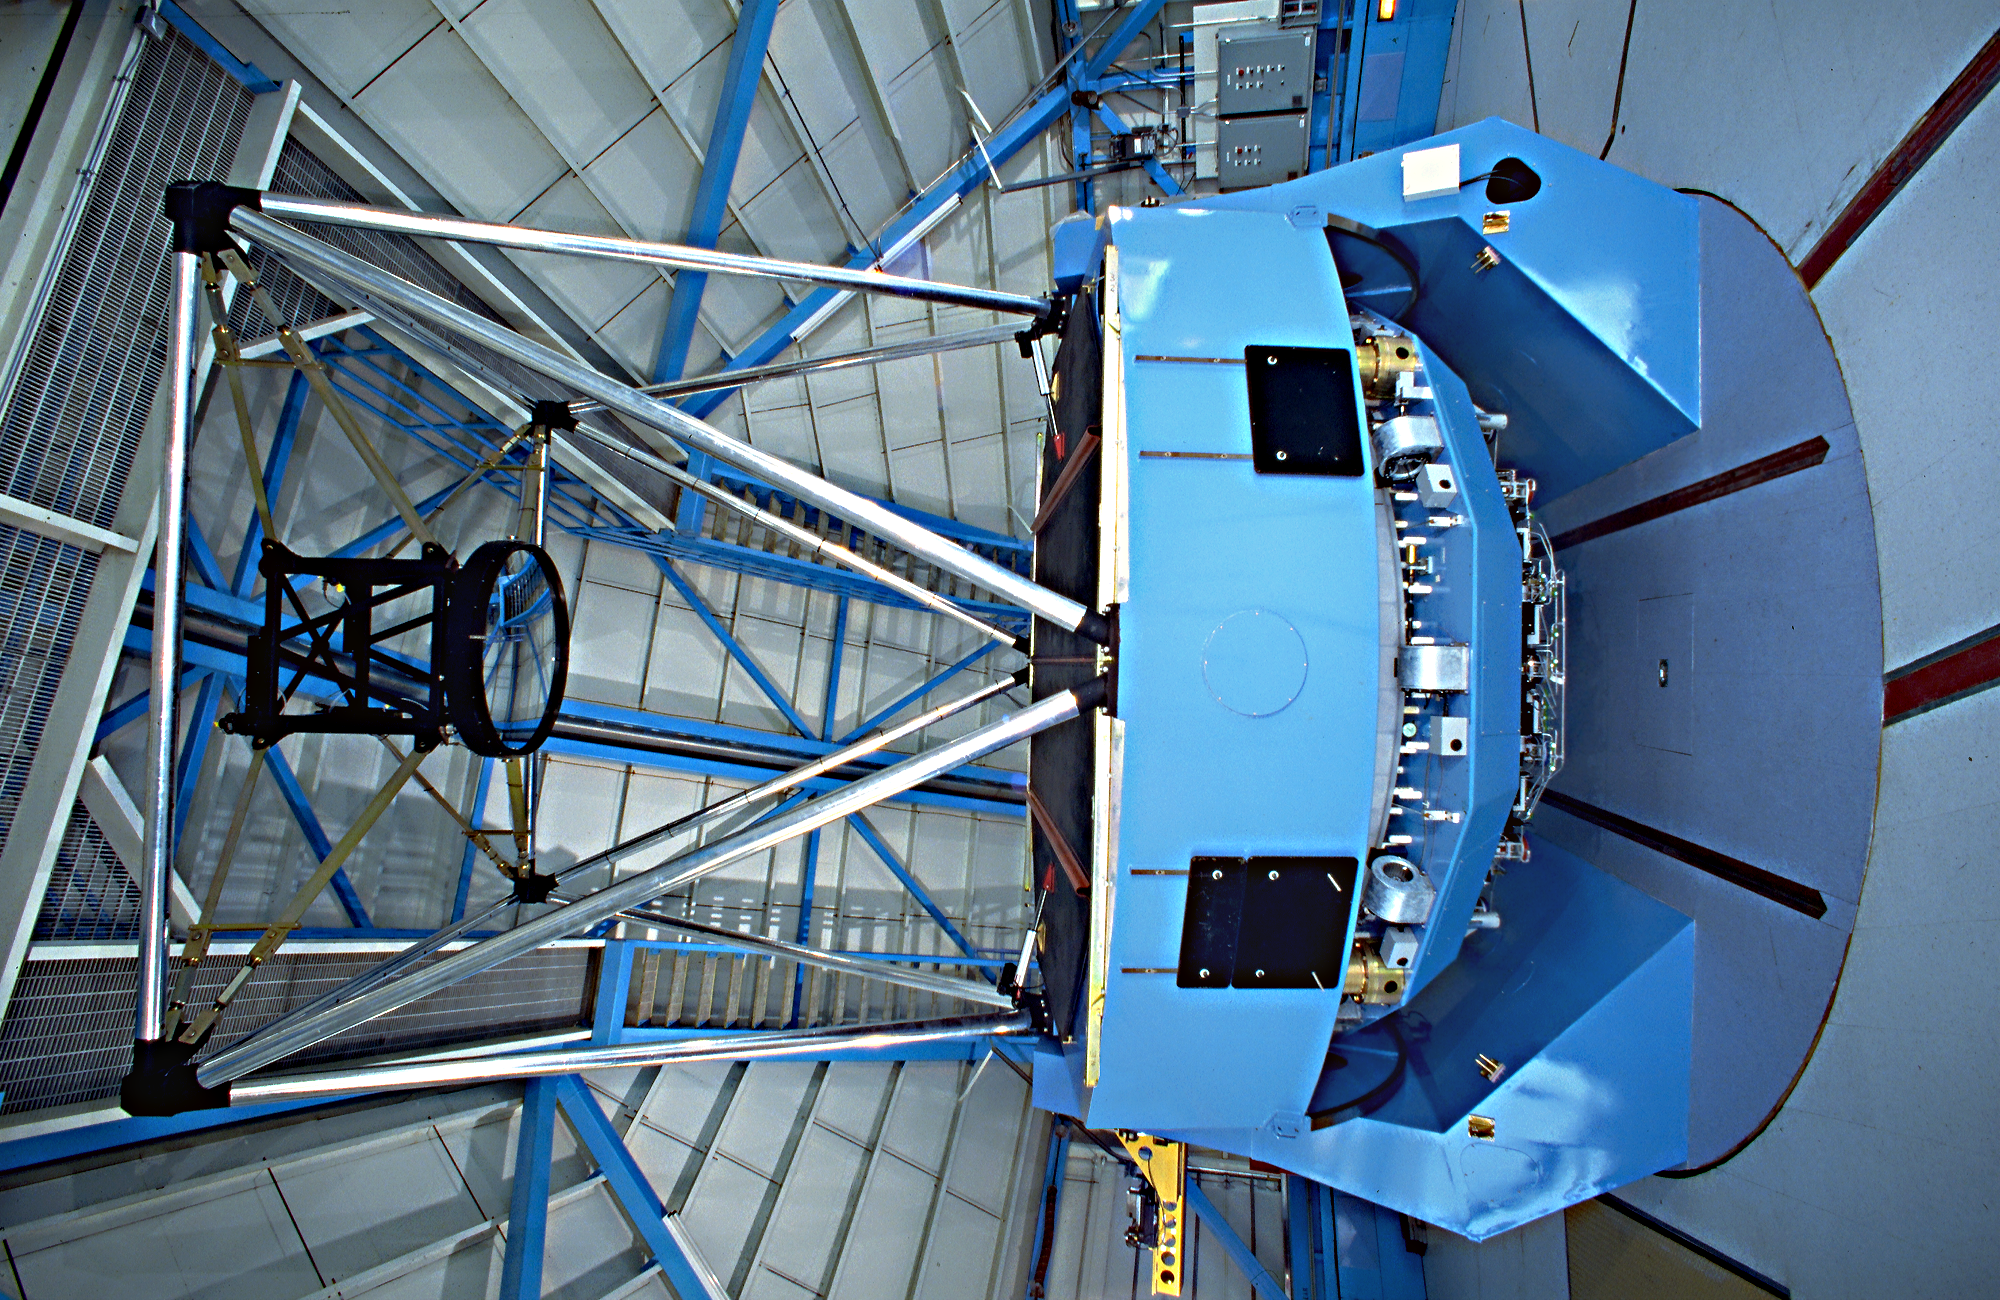

WIYN 3.5-meter Telescope interior

WIYN 3.5-meter Telescope interior

Credit: KPNO/NOIRLab/NSF/AURA/P. Marenfeld